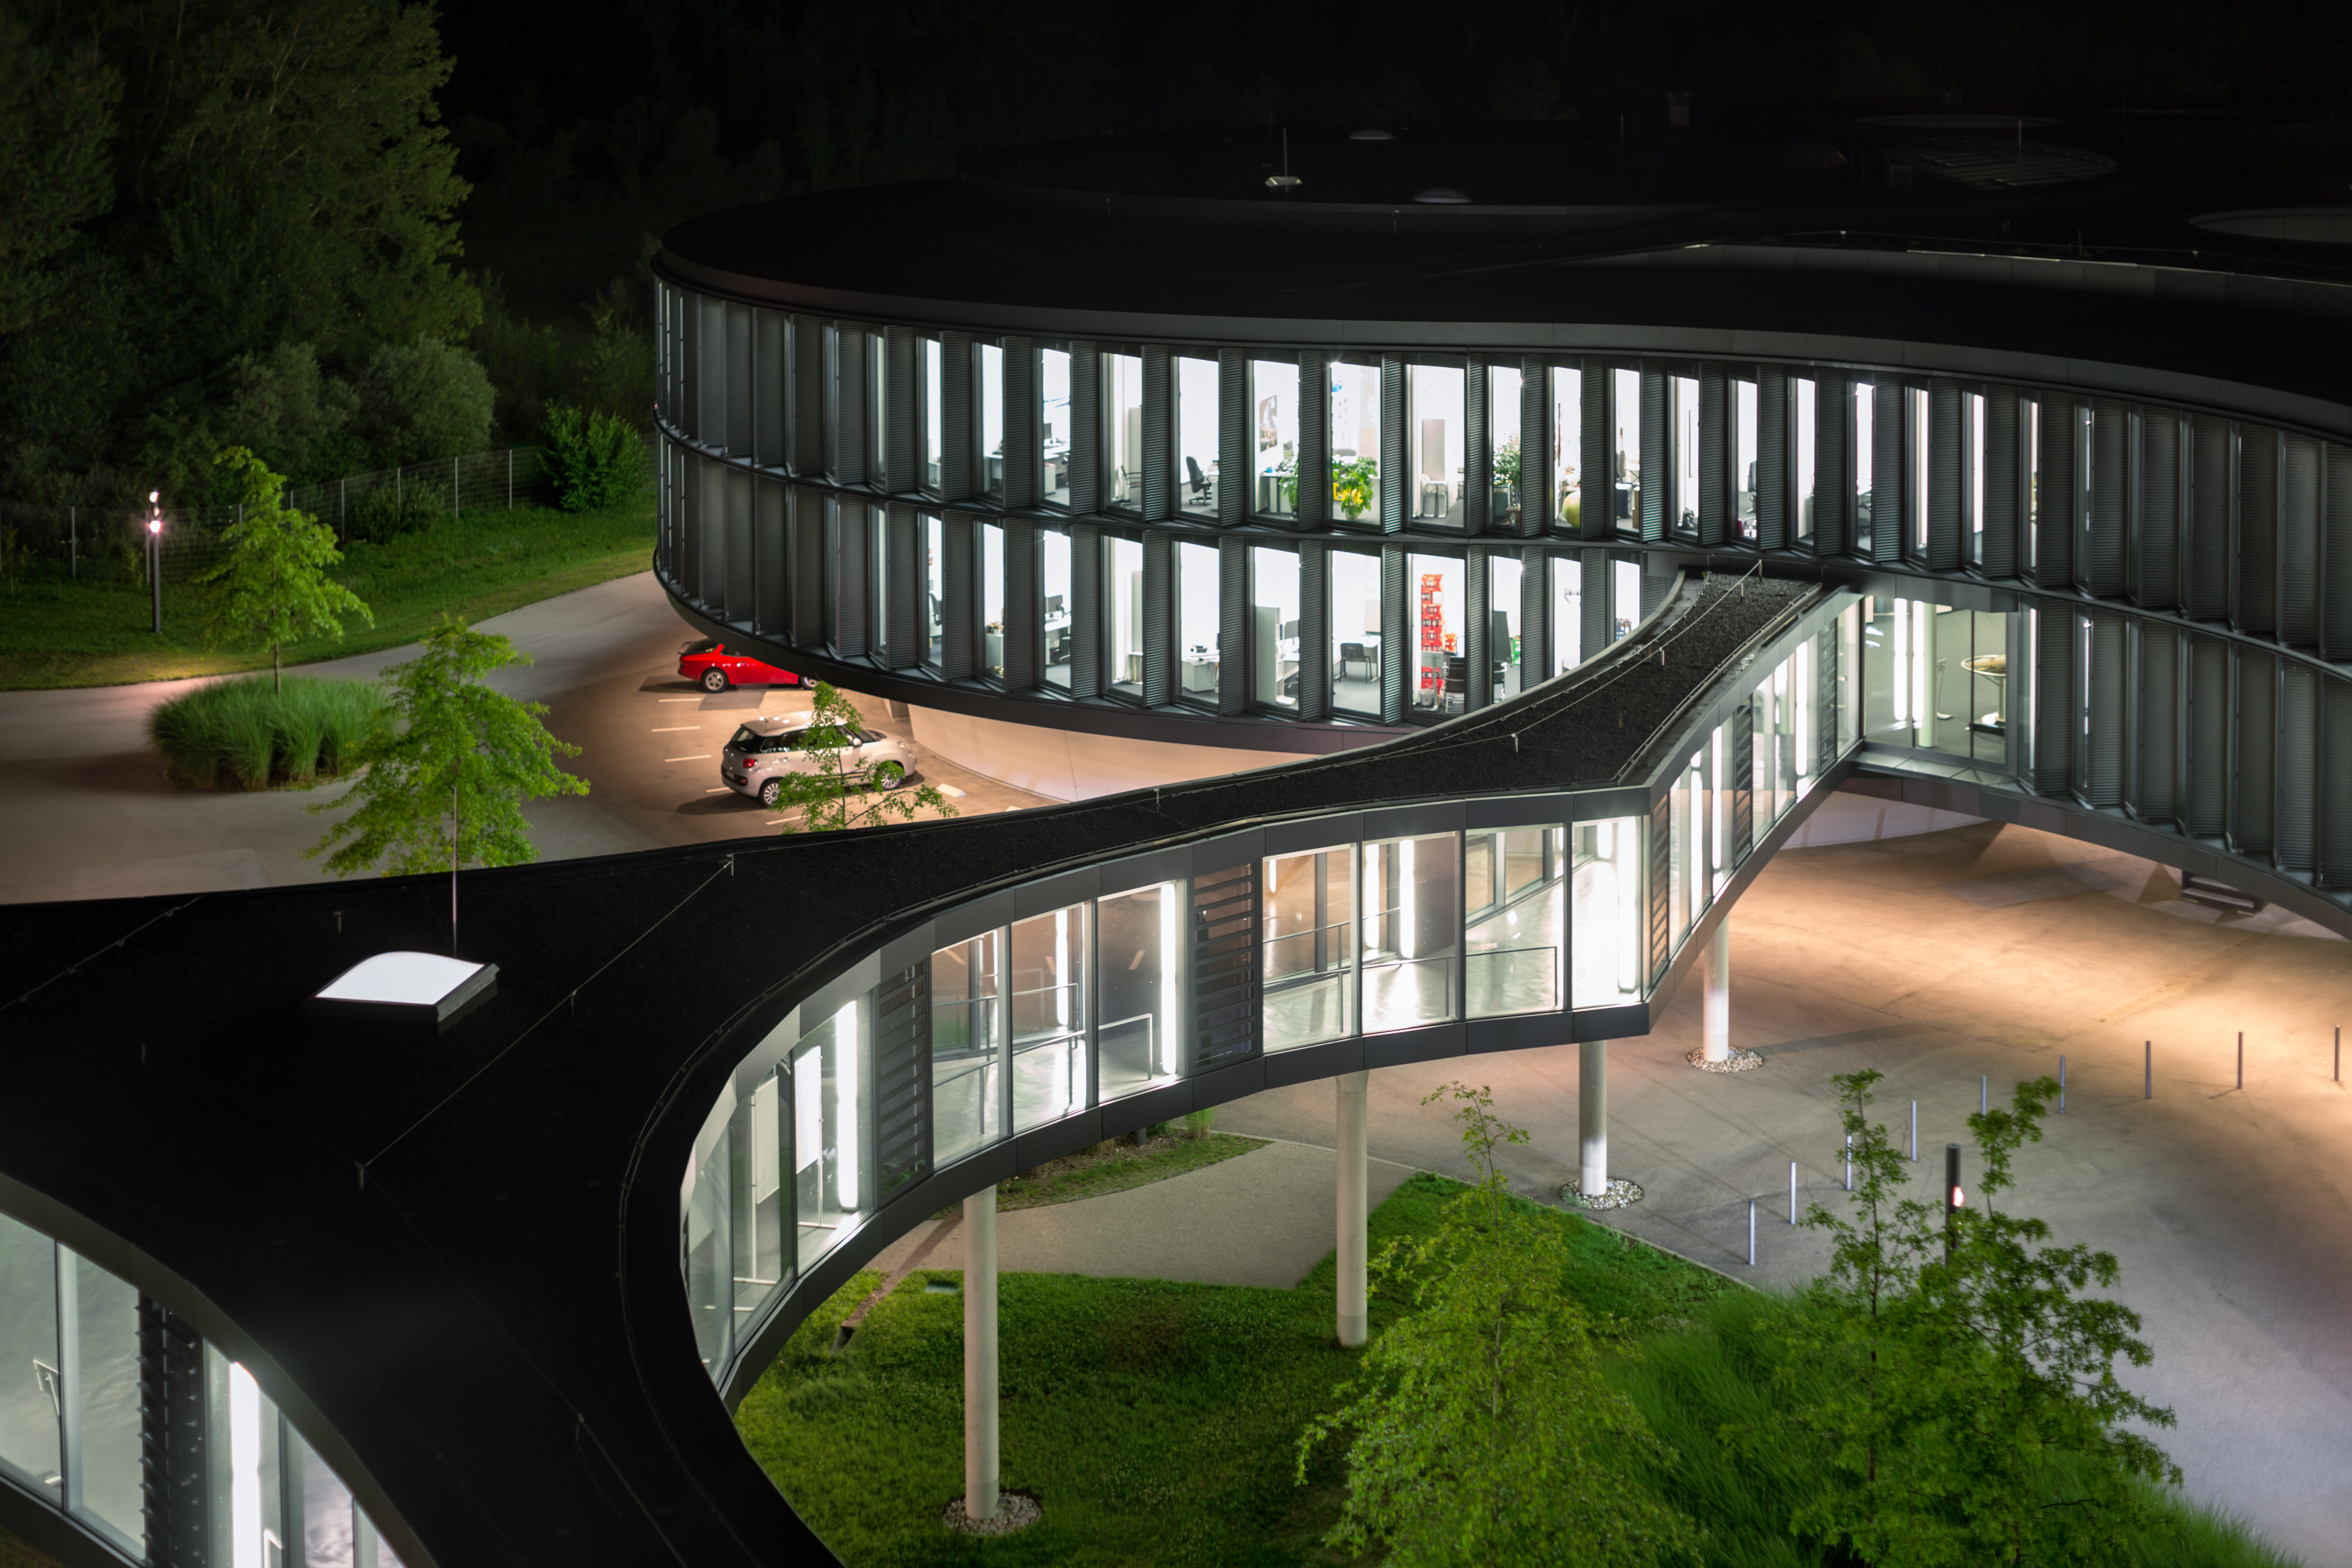

Bridge to the new building ABC

Night view over the bridge to the new building ABC at ESO headquarters.

Credit: ESO/P. Horálek